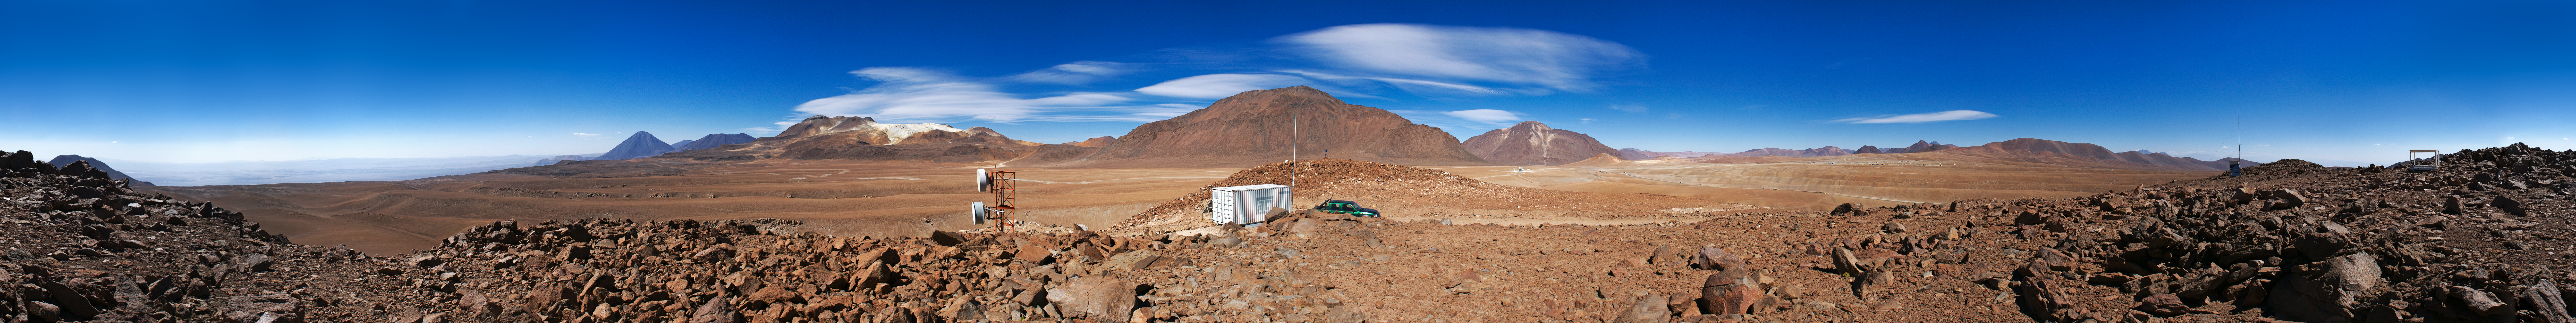

All around Chajnantor — A 360-degree panorama

Although Cerro Chico reaches the remarkable altitude of 5300 metres above sea level, it is only a small mountain in the majestic landscape of the Andean plateaux. Indeed, its own name means simply “small mountain” in Spanish. However, due to its position on the plateau of Chajnantor, the top of Cerro Chico offers an excellent and relatively easy-to-reach vantage point from which to enjoy this stunning view.

This 360 degree panorama picture is centred on the northeast, where the highest volcanoes — most of them above 5500 metres — are seen. In the centre is Cerro Chajnantor itself. To the right, on the plateau, is the Atacama Pathfinder Experiment (APEX) telescope with Cerro Chascon behind it. Further to the right, to the southeast, the Chajnantor plateau is almost fully visible. In addition to the APEX telescope, three Atacama Large Millimeter/submillimeter Array (ALMA) antennas can be seen, on the right. Many more have been added since this panorama was taken.

On the left of Cerro Chajnantor is Cerro Toco. Further to the left, in the northwest, we can see the distinctive conical shape of Licancabur volcano.

On the Chajnantor plateau, at 5000 metres altitude, the air is so thin and dry that it seems never to fill one’s lungs. Thanks to these extreme conditions, the millimetre and submillimetre radiation coming from the rest of the Universe can pass through what remains of the Earth’s atmosphere above the site, and can be detected from the ground with suitably sensitive telescopes such as ALMA and APEX.

APEX is a collaboration between the Max Planck Institute for Radio Astronomy (MPIfR), the Onsala Space Observatory (OSO) and ESO. The telescope is operated by ESO.

ALMA, an international astronomy facility, is a partnership of Europe, North America and East Asia in cooperation with the Republic of Chile. ALMA construction and operations are led on behalf of Europe by ESO, on behalf of North America by the National Radio Astronomy Observatory (NRAO), and on behalf of East Asia by the National Astronomical Observatory of Japan (NAOJ). The Joint ALMA Observatory (JAO) provides the unified leadership and management of the construction, commissioning and operation of ALMA.

Credit: ESO/E. Emsellem